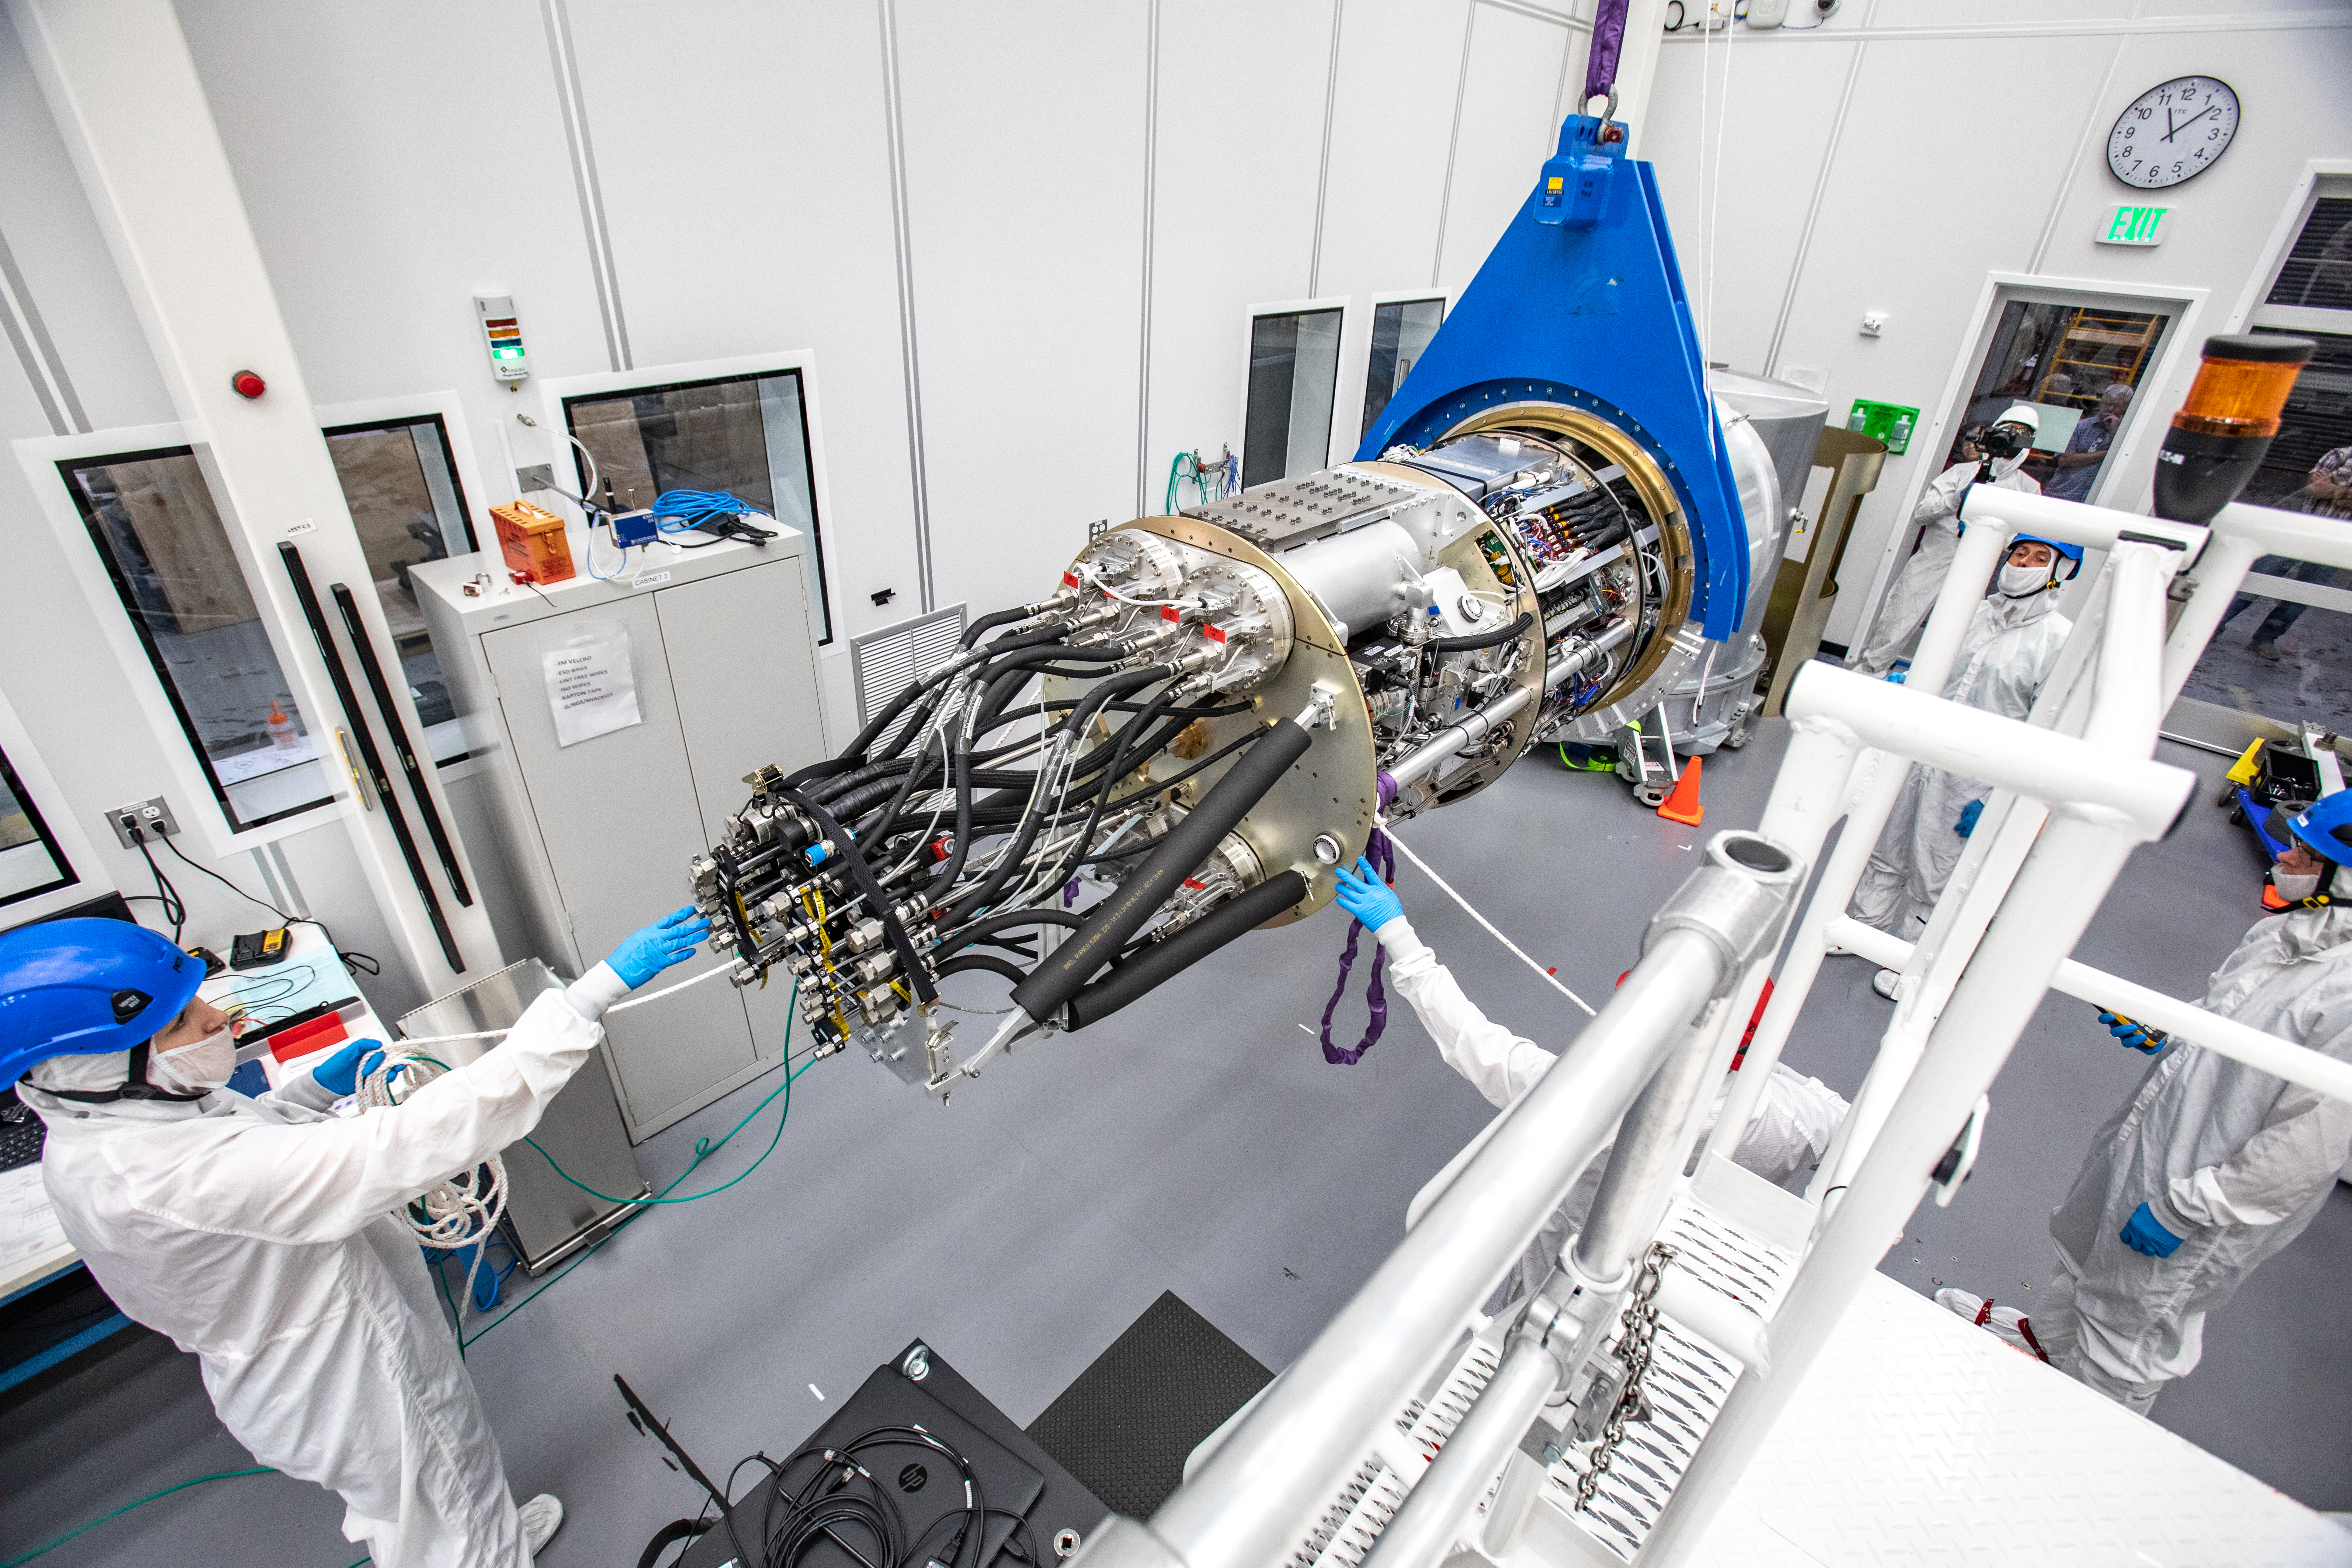

LSST Camera Cryostat Installation

The LSST camera team successfully installed the cryostat to the camera body on April 8.

Credit: Jacqueline Ramseyer Orrell/SLAC National Accelerator Laboratory